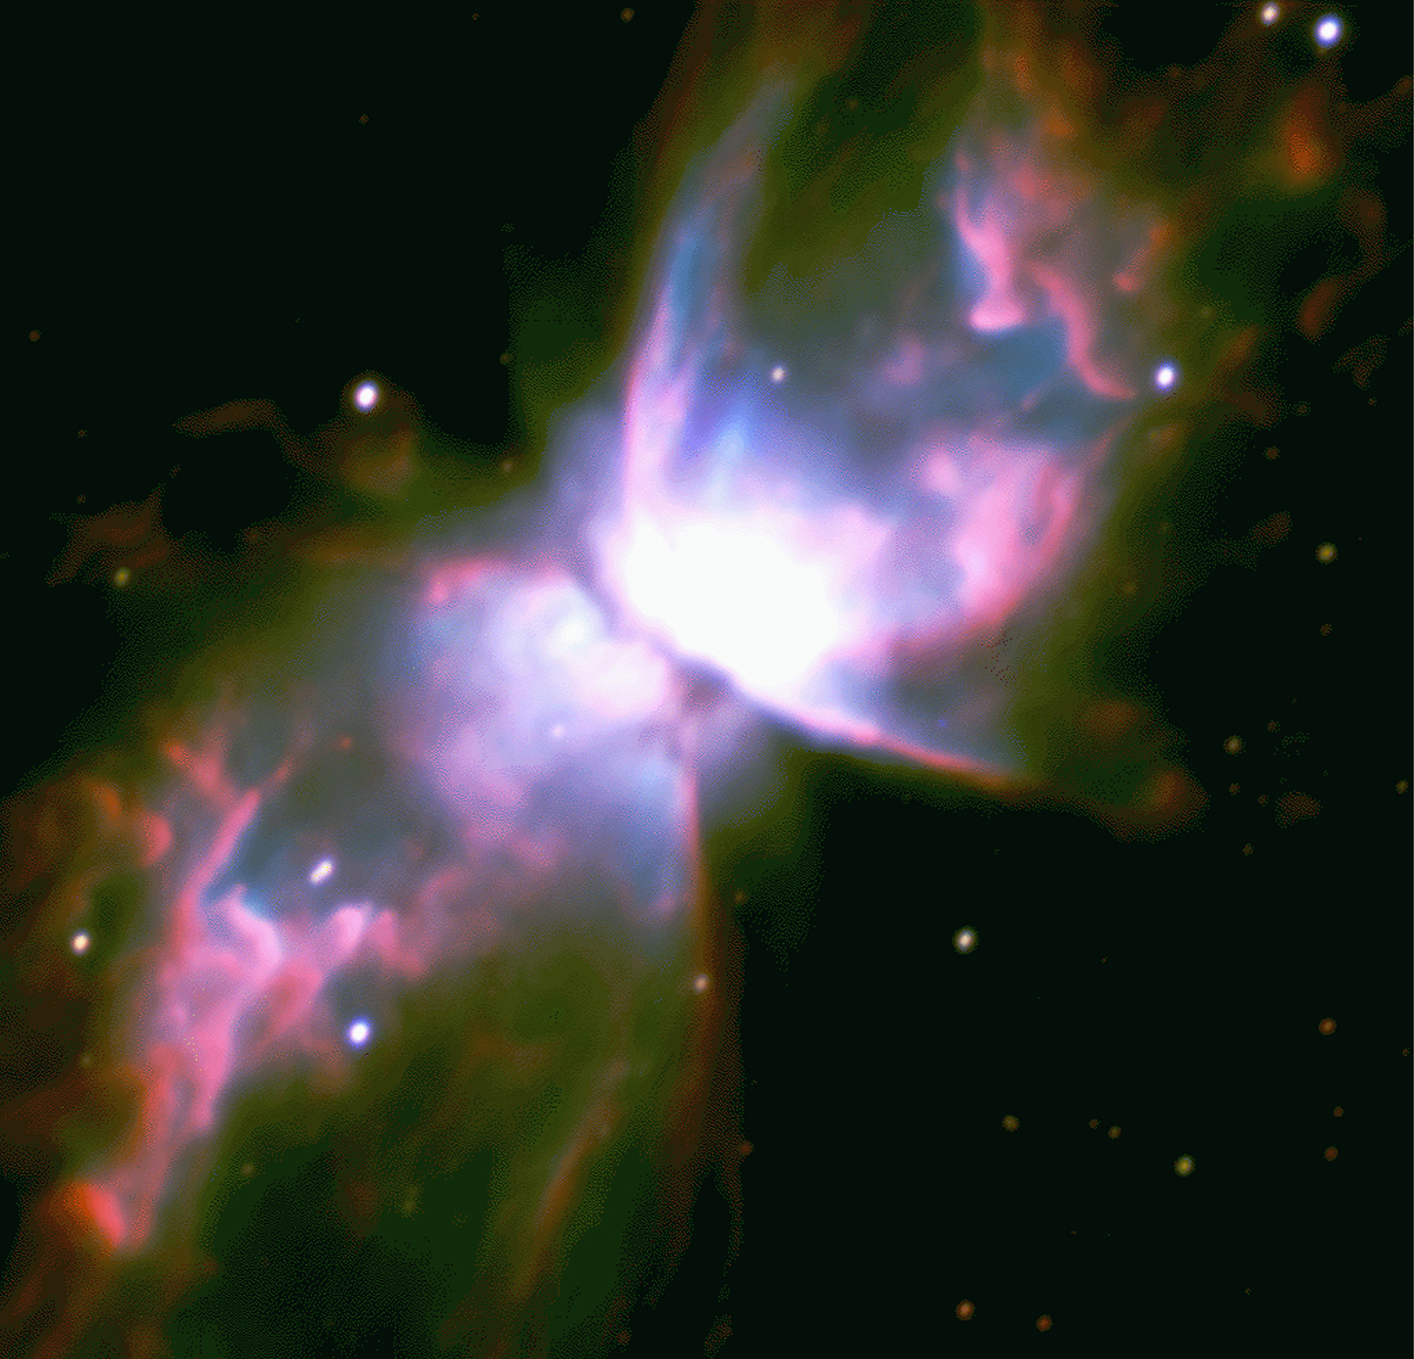

Fine structure in NGC 6302

This splendid colour image of a famous southern Planetary Nebula, NGC 6302 or the Bug Nebula (sometimes nicknames the Butterfly Nebula), was obtained by combining blue, yellow and red images obtained on May 22, 1998, with 10 minute exposures and an image quality better than 0.6 arcseconds.

Towards the end of their life, some massive stars expand to giant dimensions. They shed most of the hydrogen in their outer layers as a strong "stellar wind", before they contract towards a final compact stage as "white dwarfs".

After this ejection process, the star remains thousands of times brighter and also much hotter than the Sun during a few thousand years. Its strong ultraviolet radiation has the effect of ionizing the previously ejected gas, which then shines before it disperses into interstellar space. The resulting nebulae (traditionally referred to as Planetary Nebulae , because of their resemblance to a planet in a small telescope) often exhibit very complex morphologies.

The Butterfly Nebula belongs to the class of bipolar nebulae, as this picture clearly illustrates. A dark, dusty and disc-like structure - seen edge-on in this image - obscures the central star from our view. However, its strong radiation escapes perpendicular to the disk and heats and illuminates the material deposited there by the stellar wind.

The origin of the dark disk may be due to the central star being a member of a double star system. This has been shown to be the case in some other bipolar nebulae in which, contrary to the Butterfly Nebula, there is a direct view towards the star.

Credit: ESO